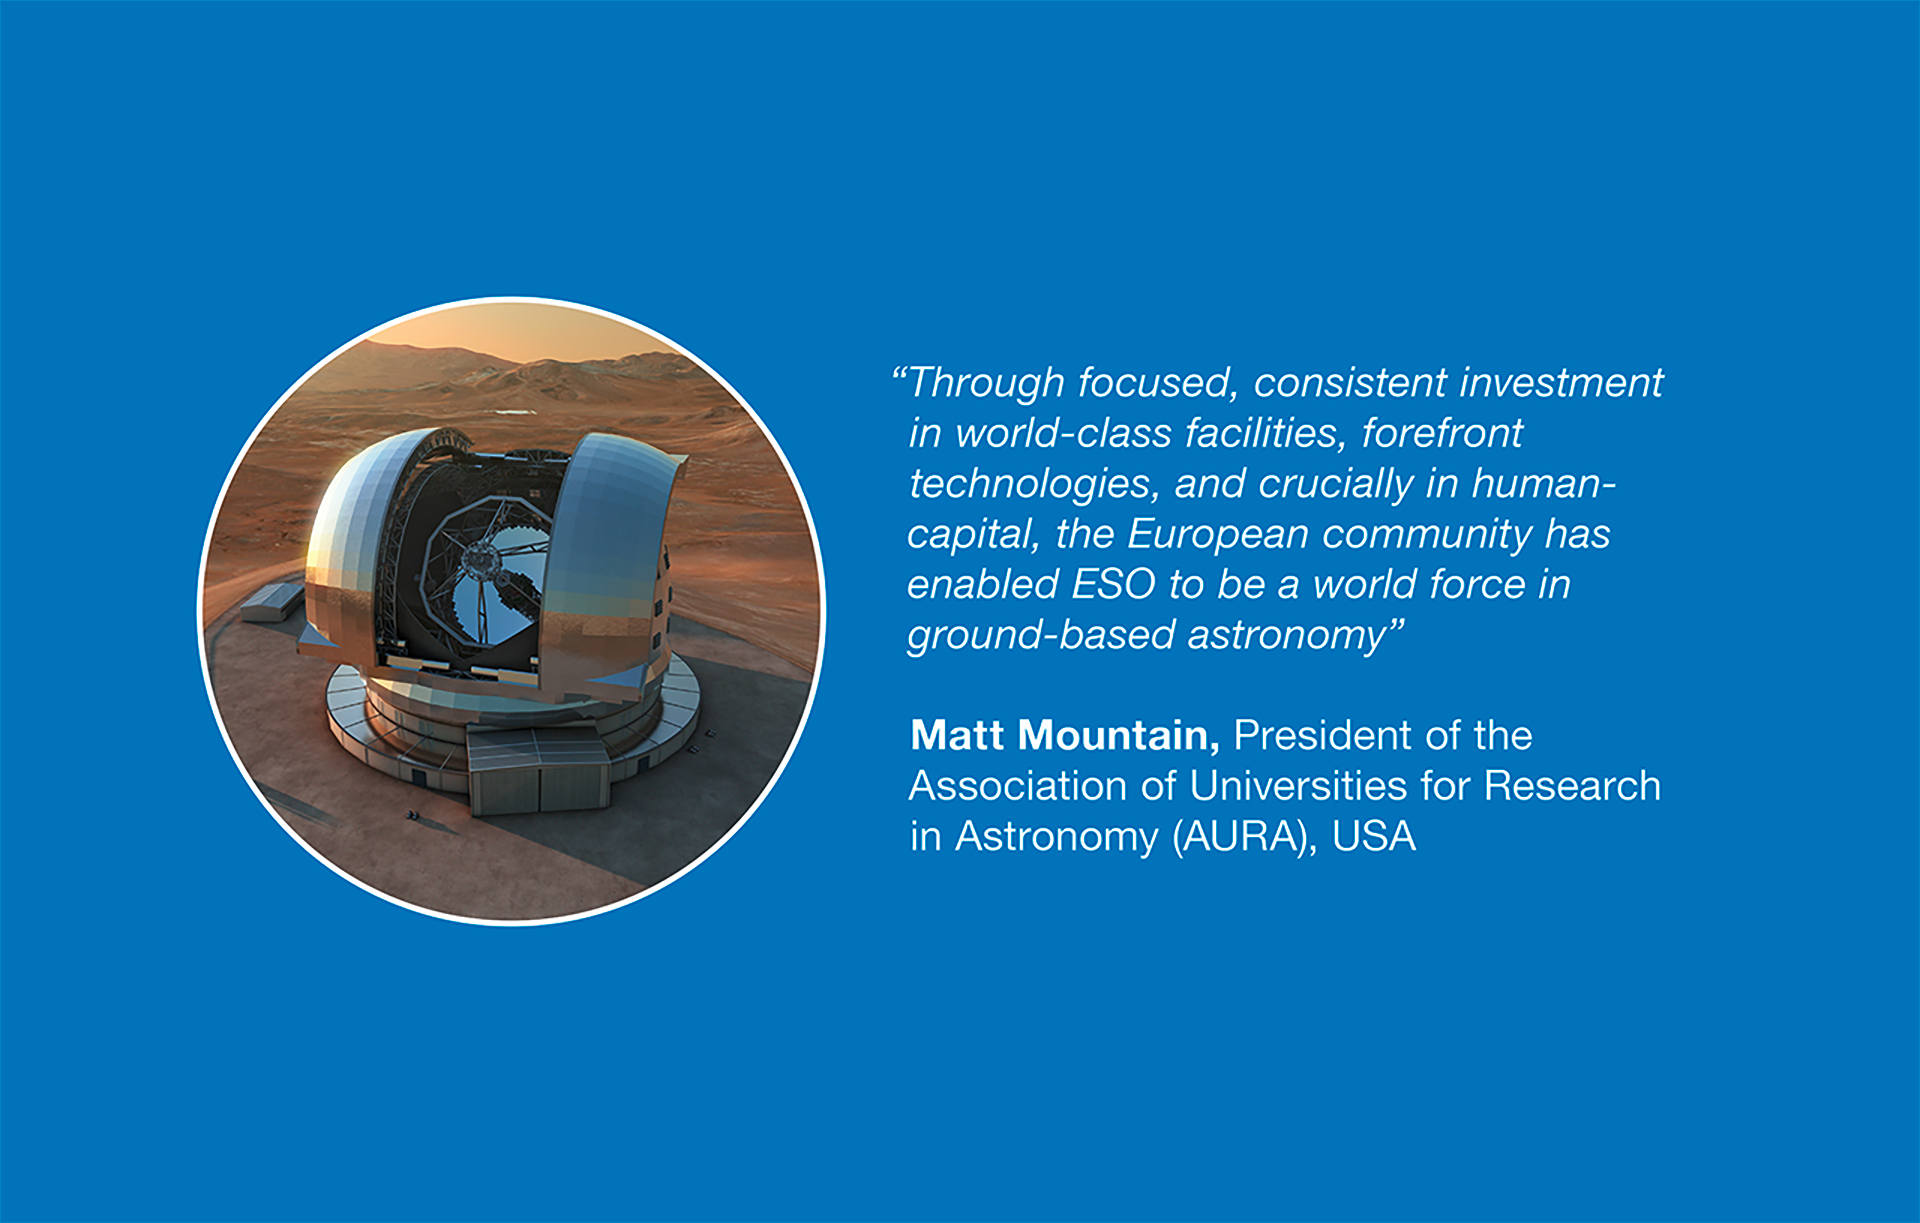

How ESO benefits its Member States - 18

This graph is related to the publication ESO’s Benefits to Society.

Credit: ESO